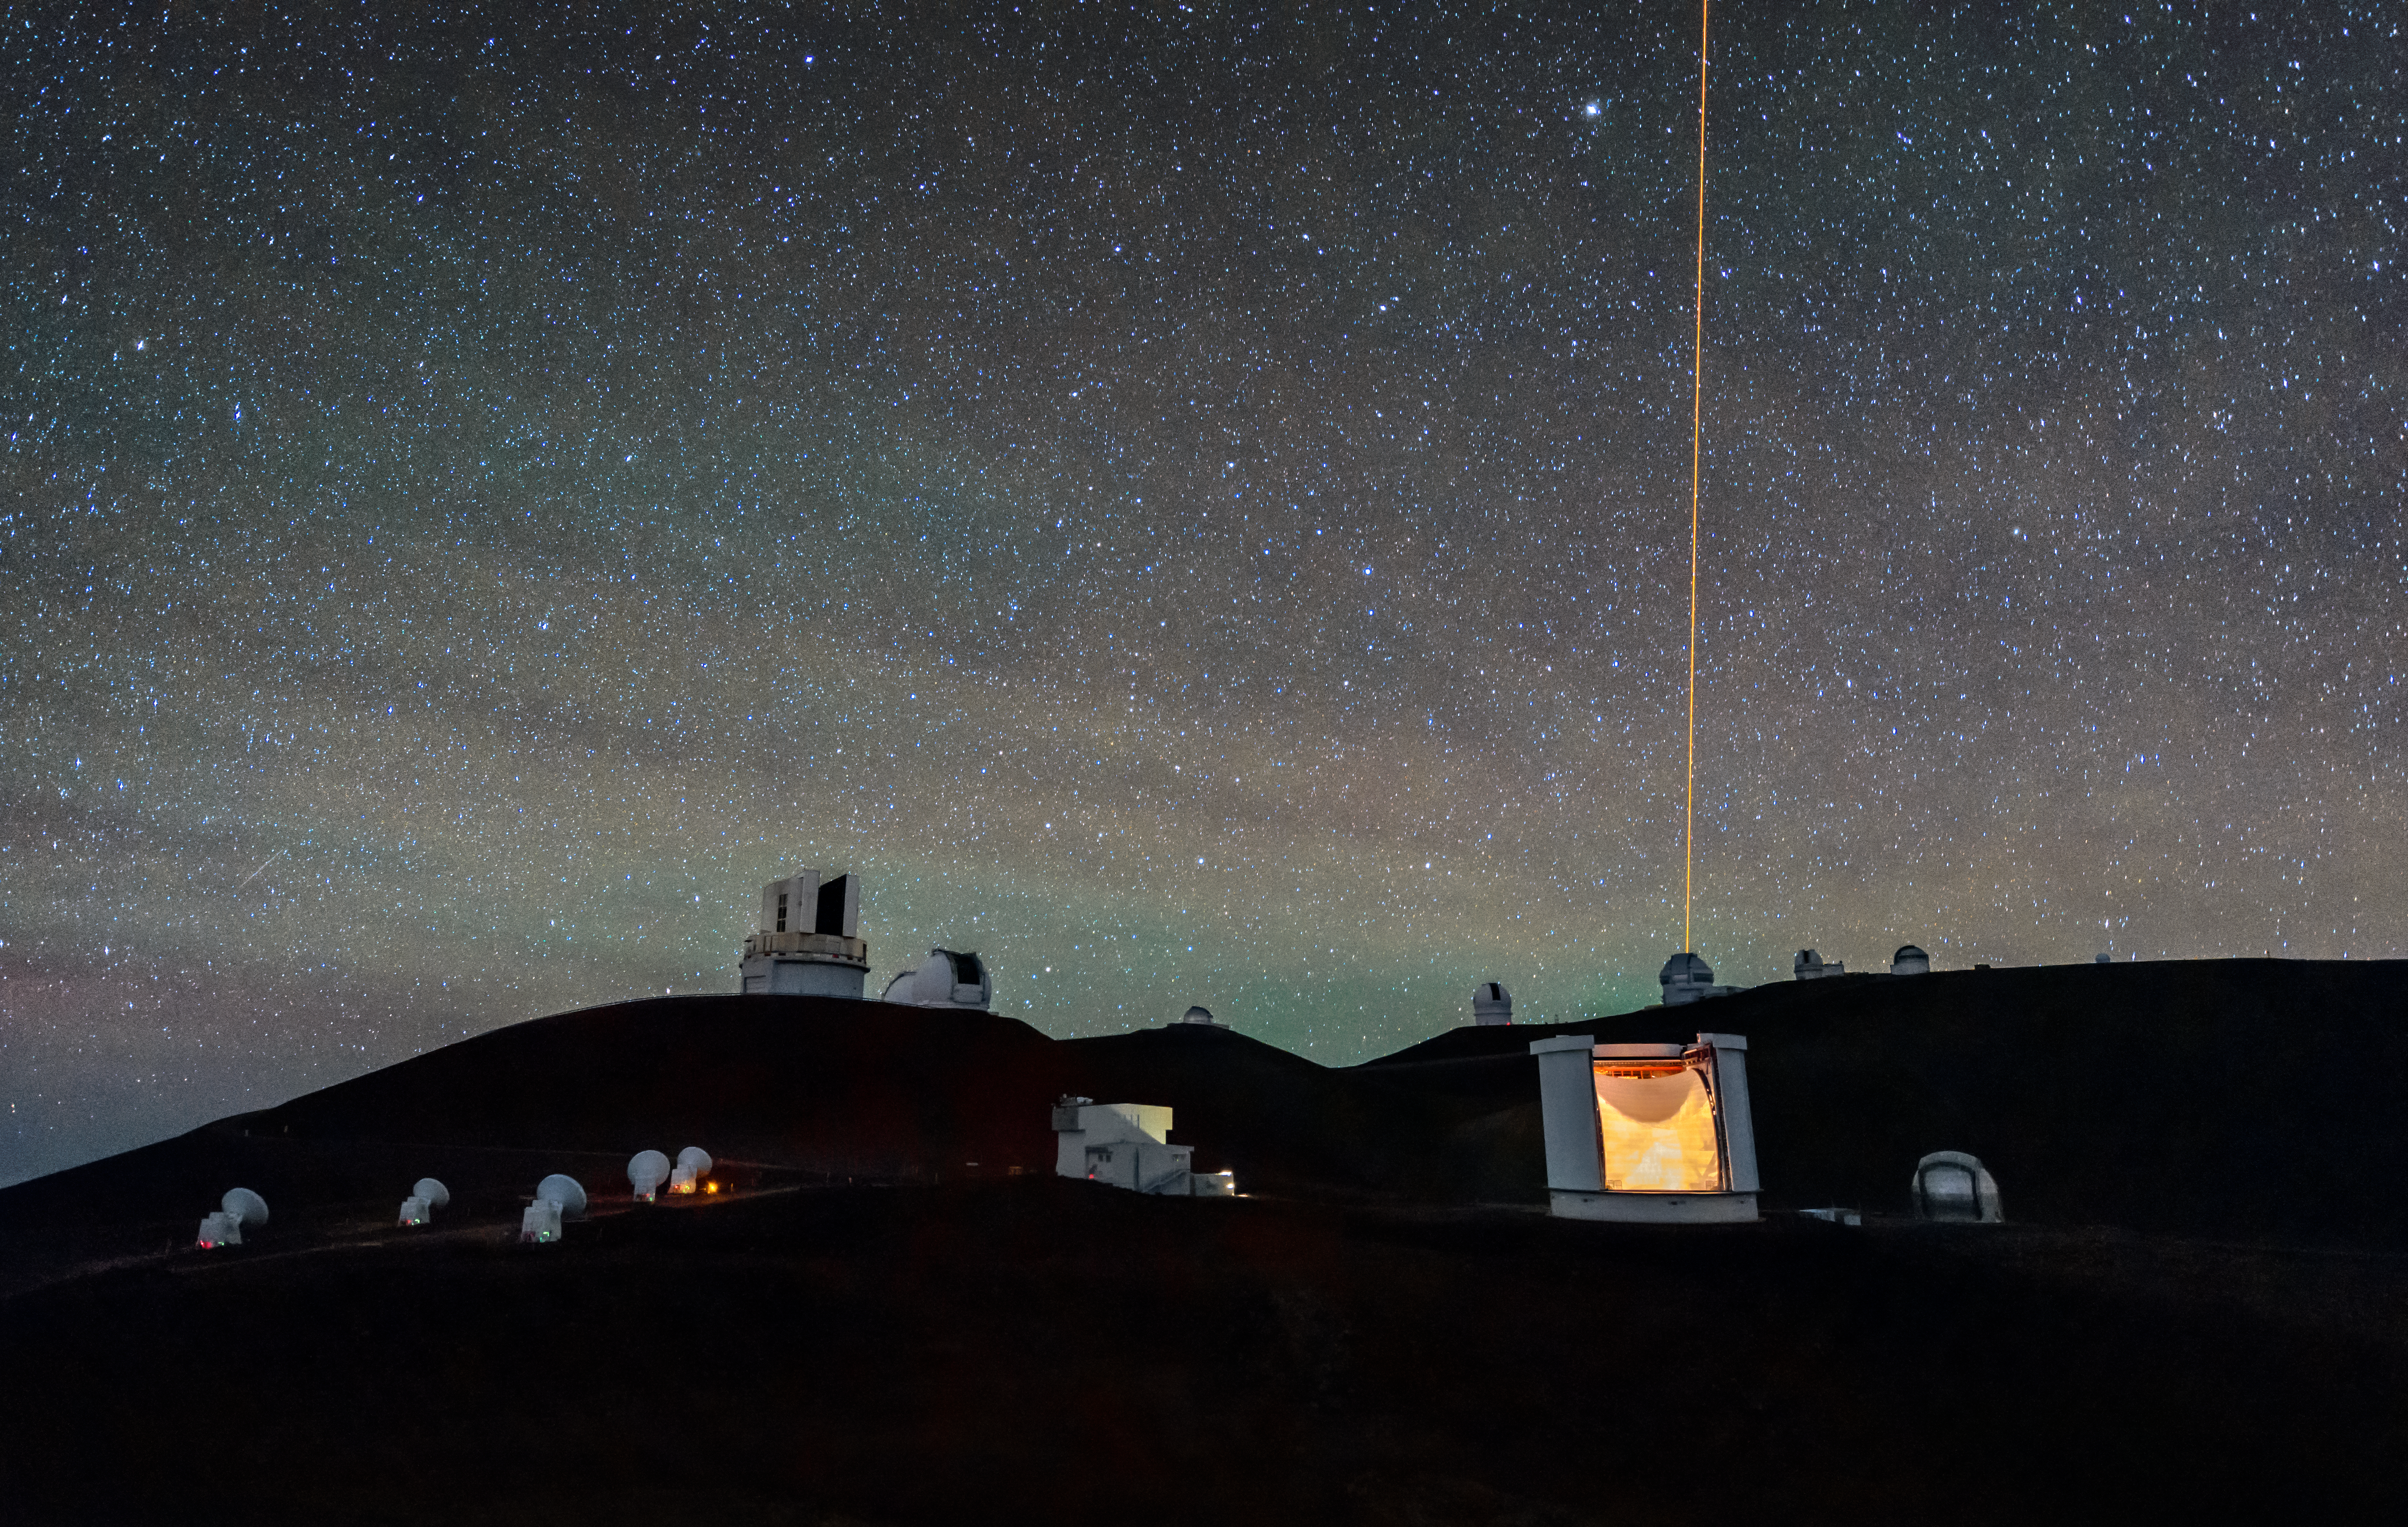

Hanging by a Thread

In this image, one of the Maunakea observatories appears to be hanging by a golden thread. In reality, the thread is a beam of light, and it is not descending from the sky, but is pointing upwards from the telescope itself. It originates from Gemini North, part of the international Gemini Observatory, a Program of NSF NOIRLab. The light beam is a laser guide star , and its purpose is to form an artificial constellation of stars in the atmosphere, 90 kilometers (56 miles) from the Earth’s surface.

Intuitively it seems that the laser beam must be extraordinarily powerful. Remarkably, however, the laser guide star produces about as much energy as a bedside lamp. The reason why light with so little energy can beam so far into the atmosphere is because laser beams are incredibly focused, with all the energy concentrated in a single direction. The laser beam is actually not very visible to human eyes from a distance and is captured here through clever photography techniques. However, it would be very dangerous to look directly into it!

Credit: International Gemini Observatory/NOIRLab/NSF/AURA/ J. Chu